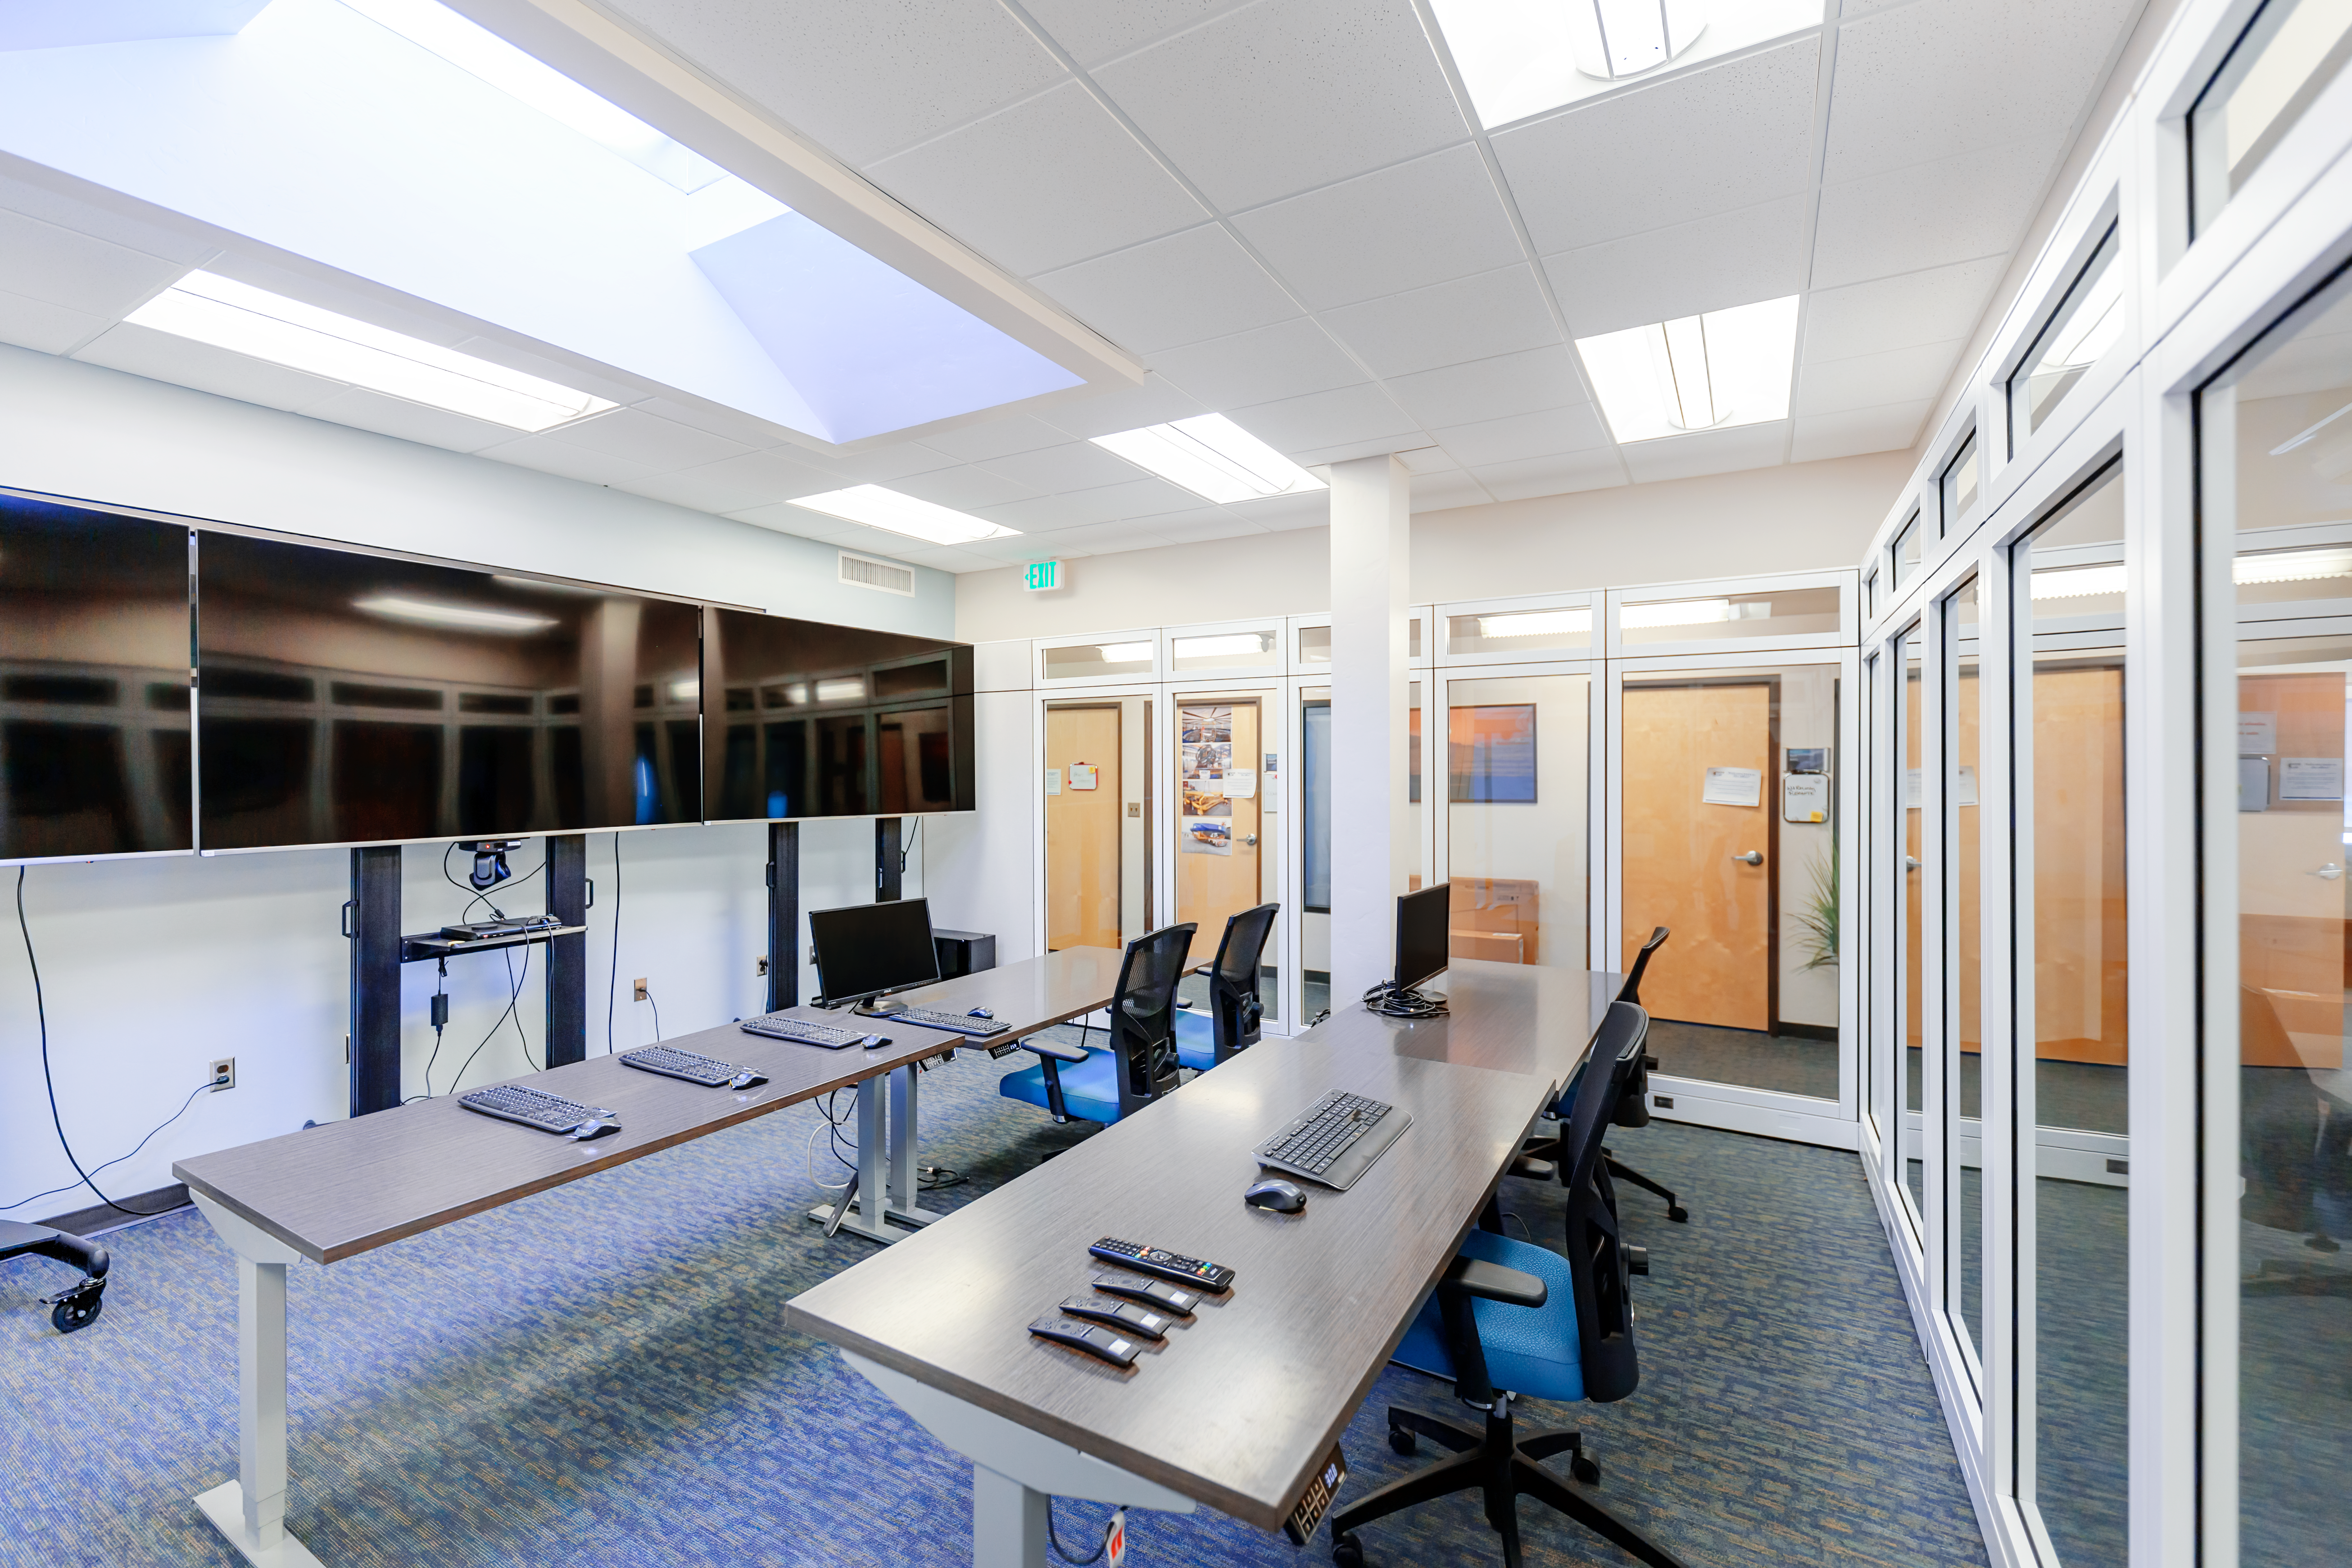

NOIRLab HQ Rubin Remote Observing Room

The Rubin remote observing room at NOIRLab Headquarters in Tucson, Arizona.

Credit: NOIRLab/NSF/AURA/P. Horálek